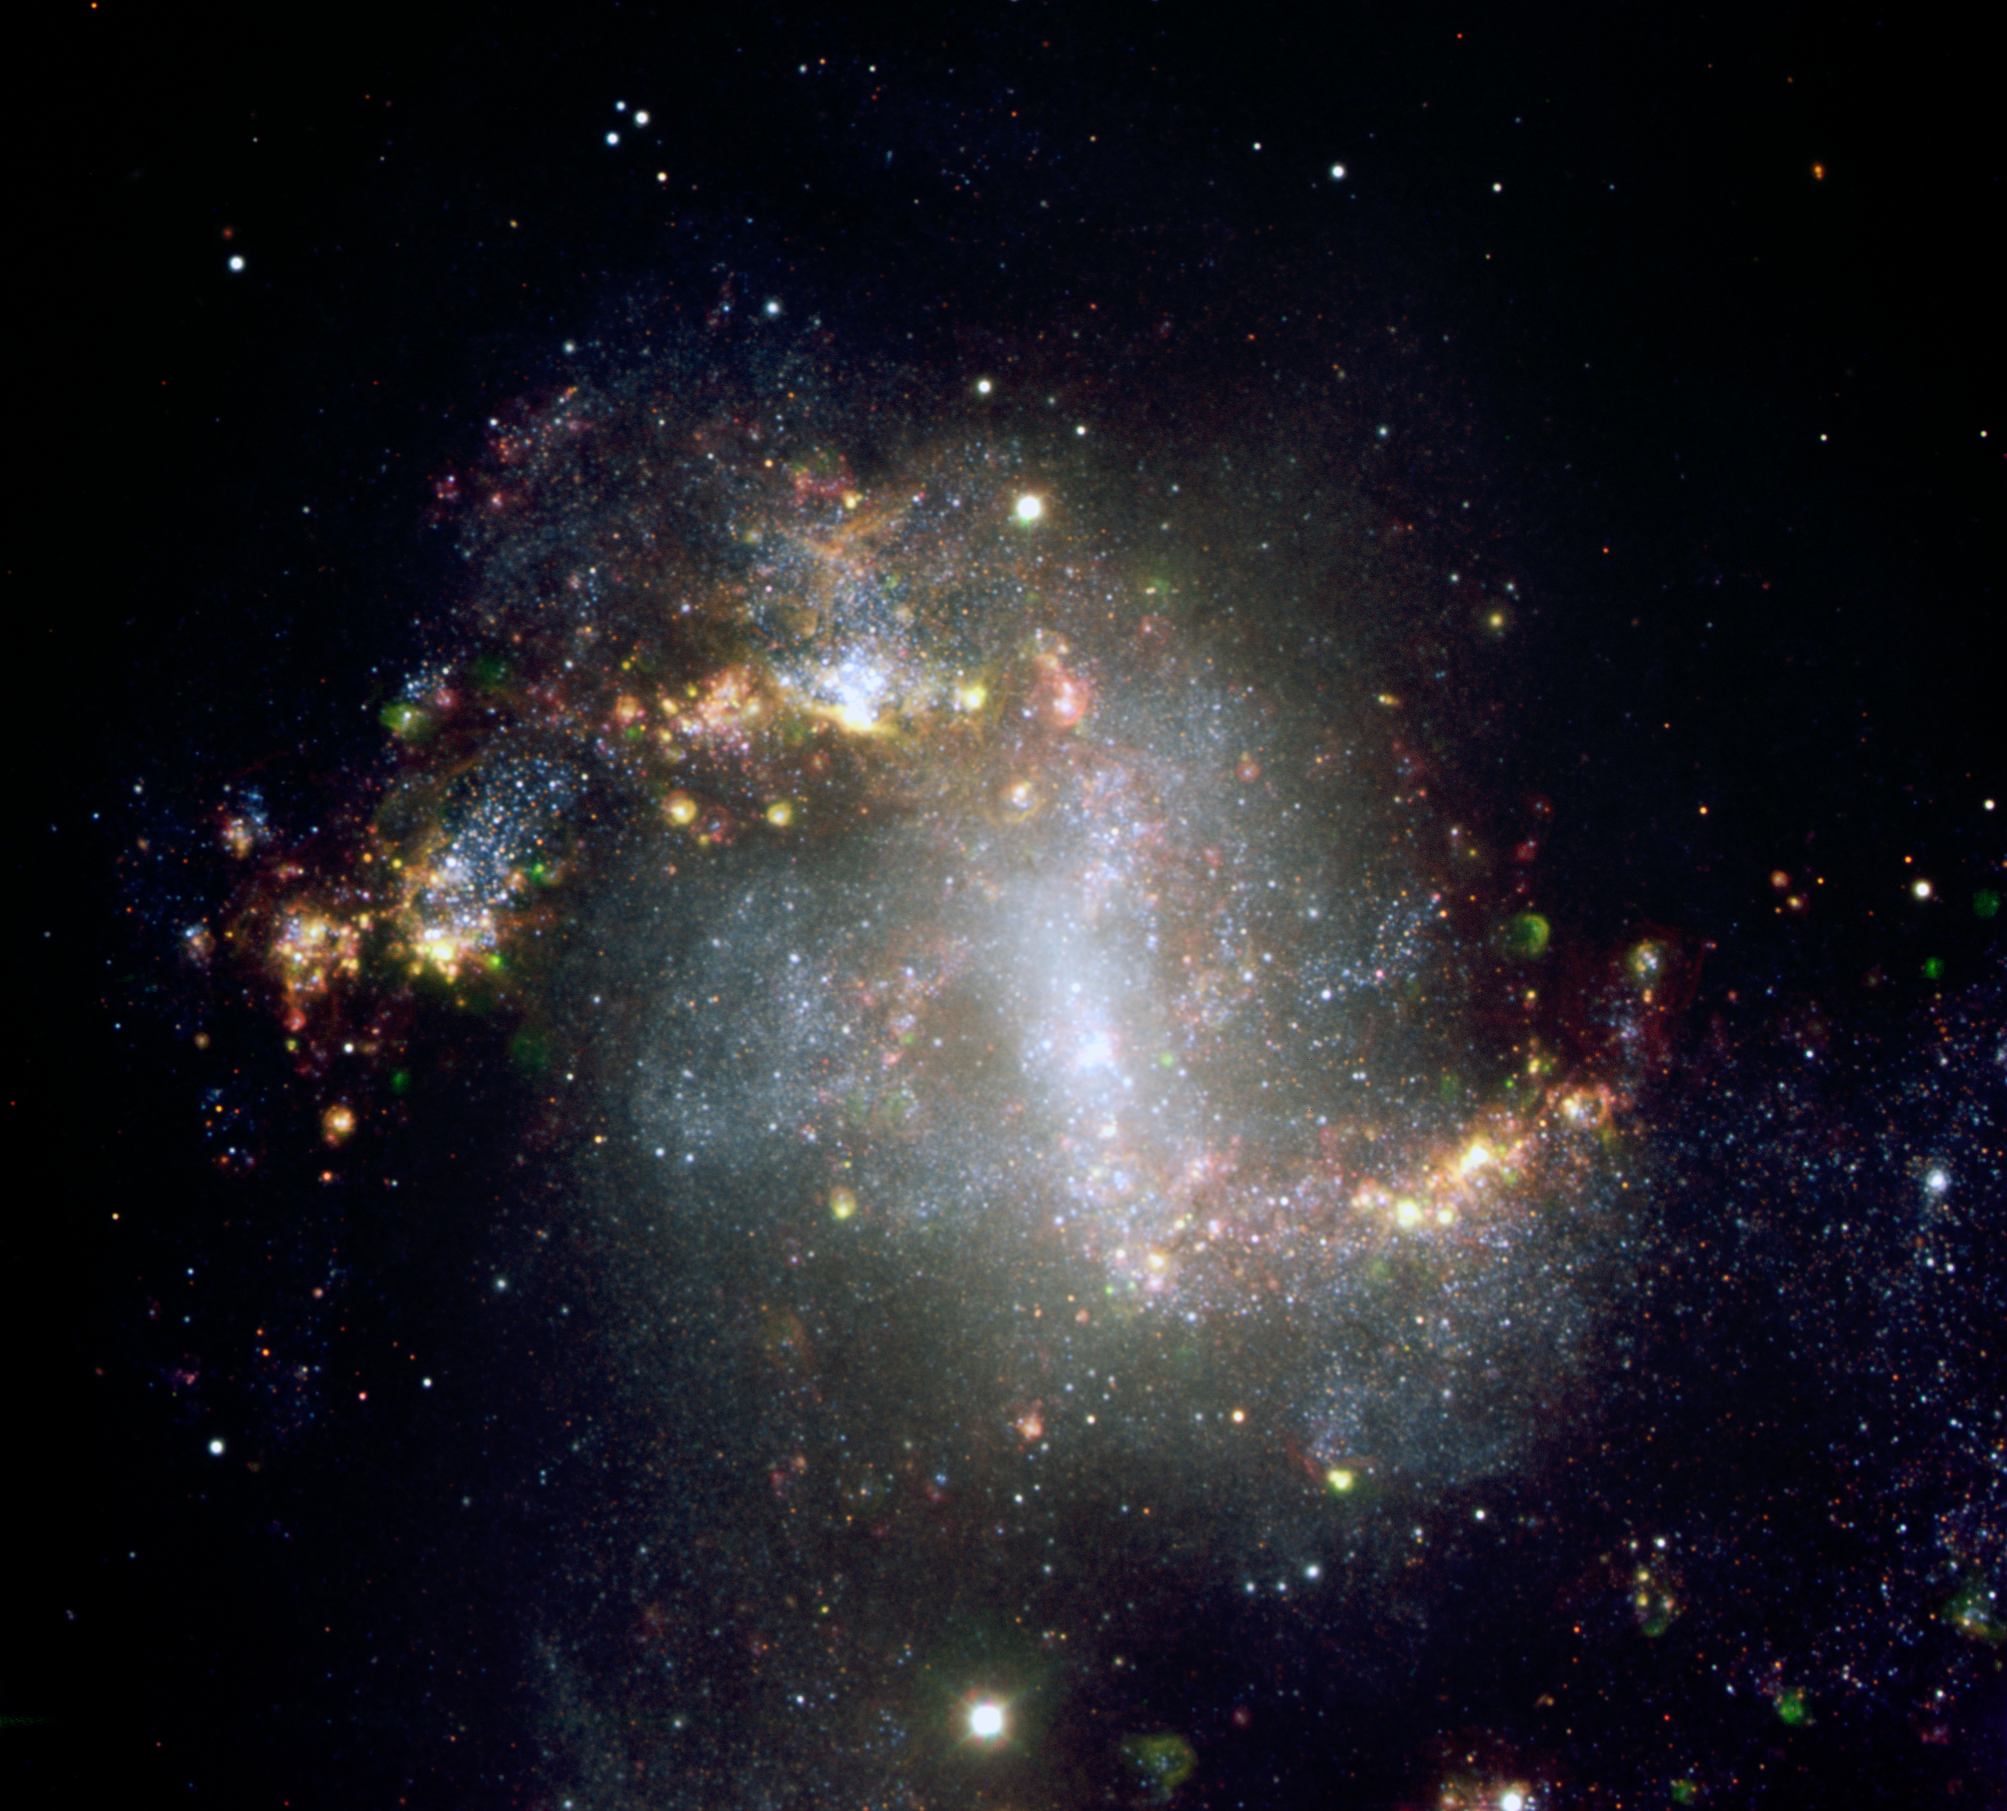

The topsy-turvy galaxy NGC 1313*

The central parts of the starburst galaxy NGC 1313. The very active state of this galaxy is very evident from the image, showing many star formation regions. A great number of supershell nebulae, that is, cocoon of gas inflated and etched by successive bursts of star formation, are visible. The green nebulosities are regions emitting in the ionised oxygen lines and may harbour clusters with very hot stars. This colour-composite is based on images obtained with the FORS1 instrument on one of the 8.2-m Unit Telescope of ESO's Very Large Telescope, located at Cerro Paranal. The data were obtained in the night of 16 December 2003, through different broad- (R, B, and z) and narrow-band filters (H-alpha, OI, and OIII).

This image is available as a mounted image in the ESOshop.

Credit: ESO